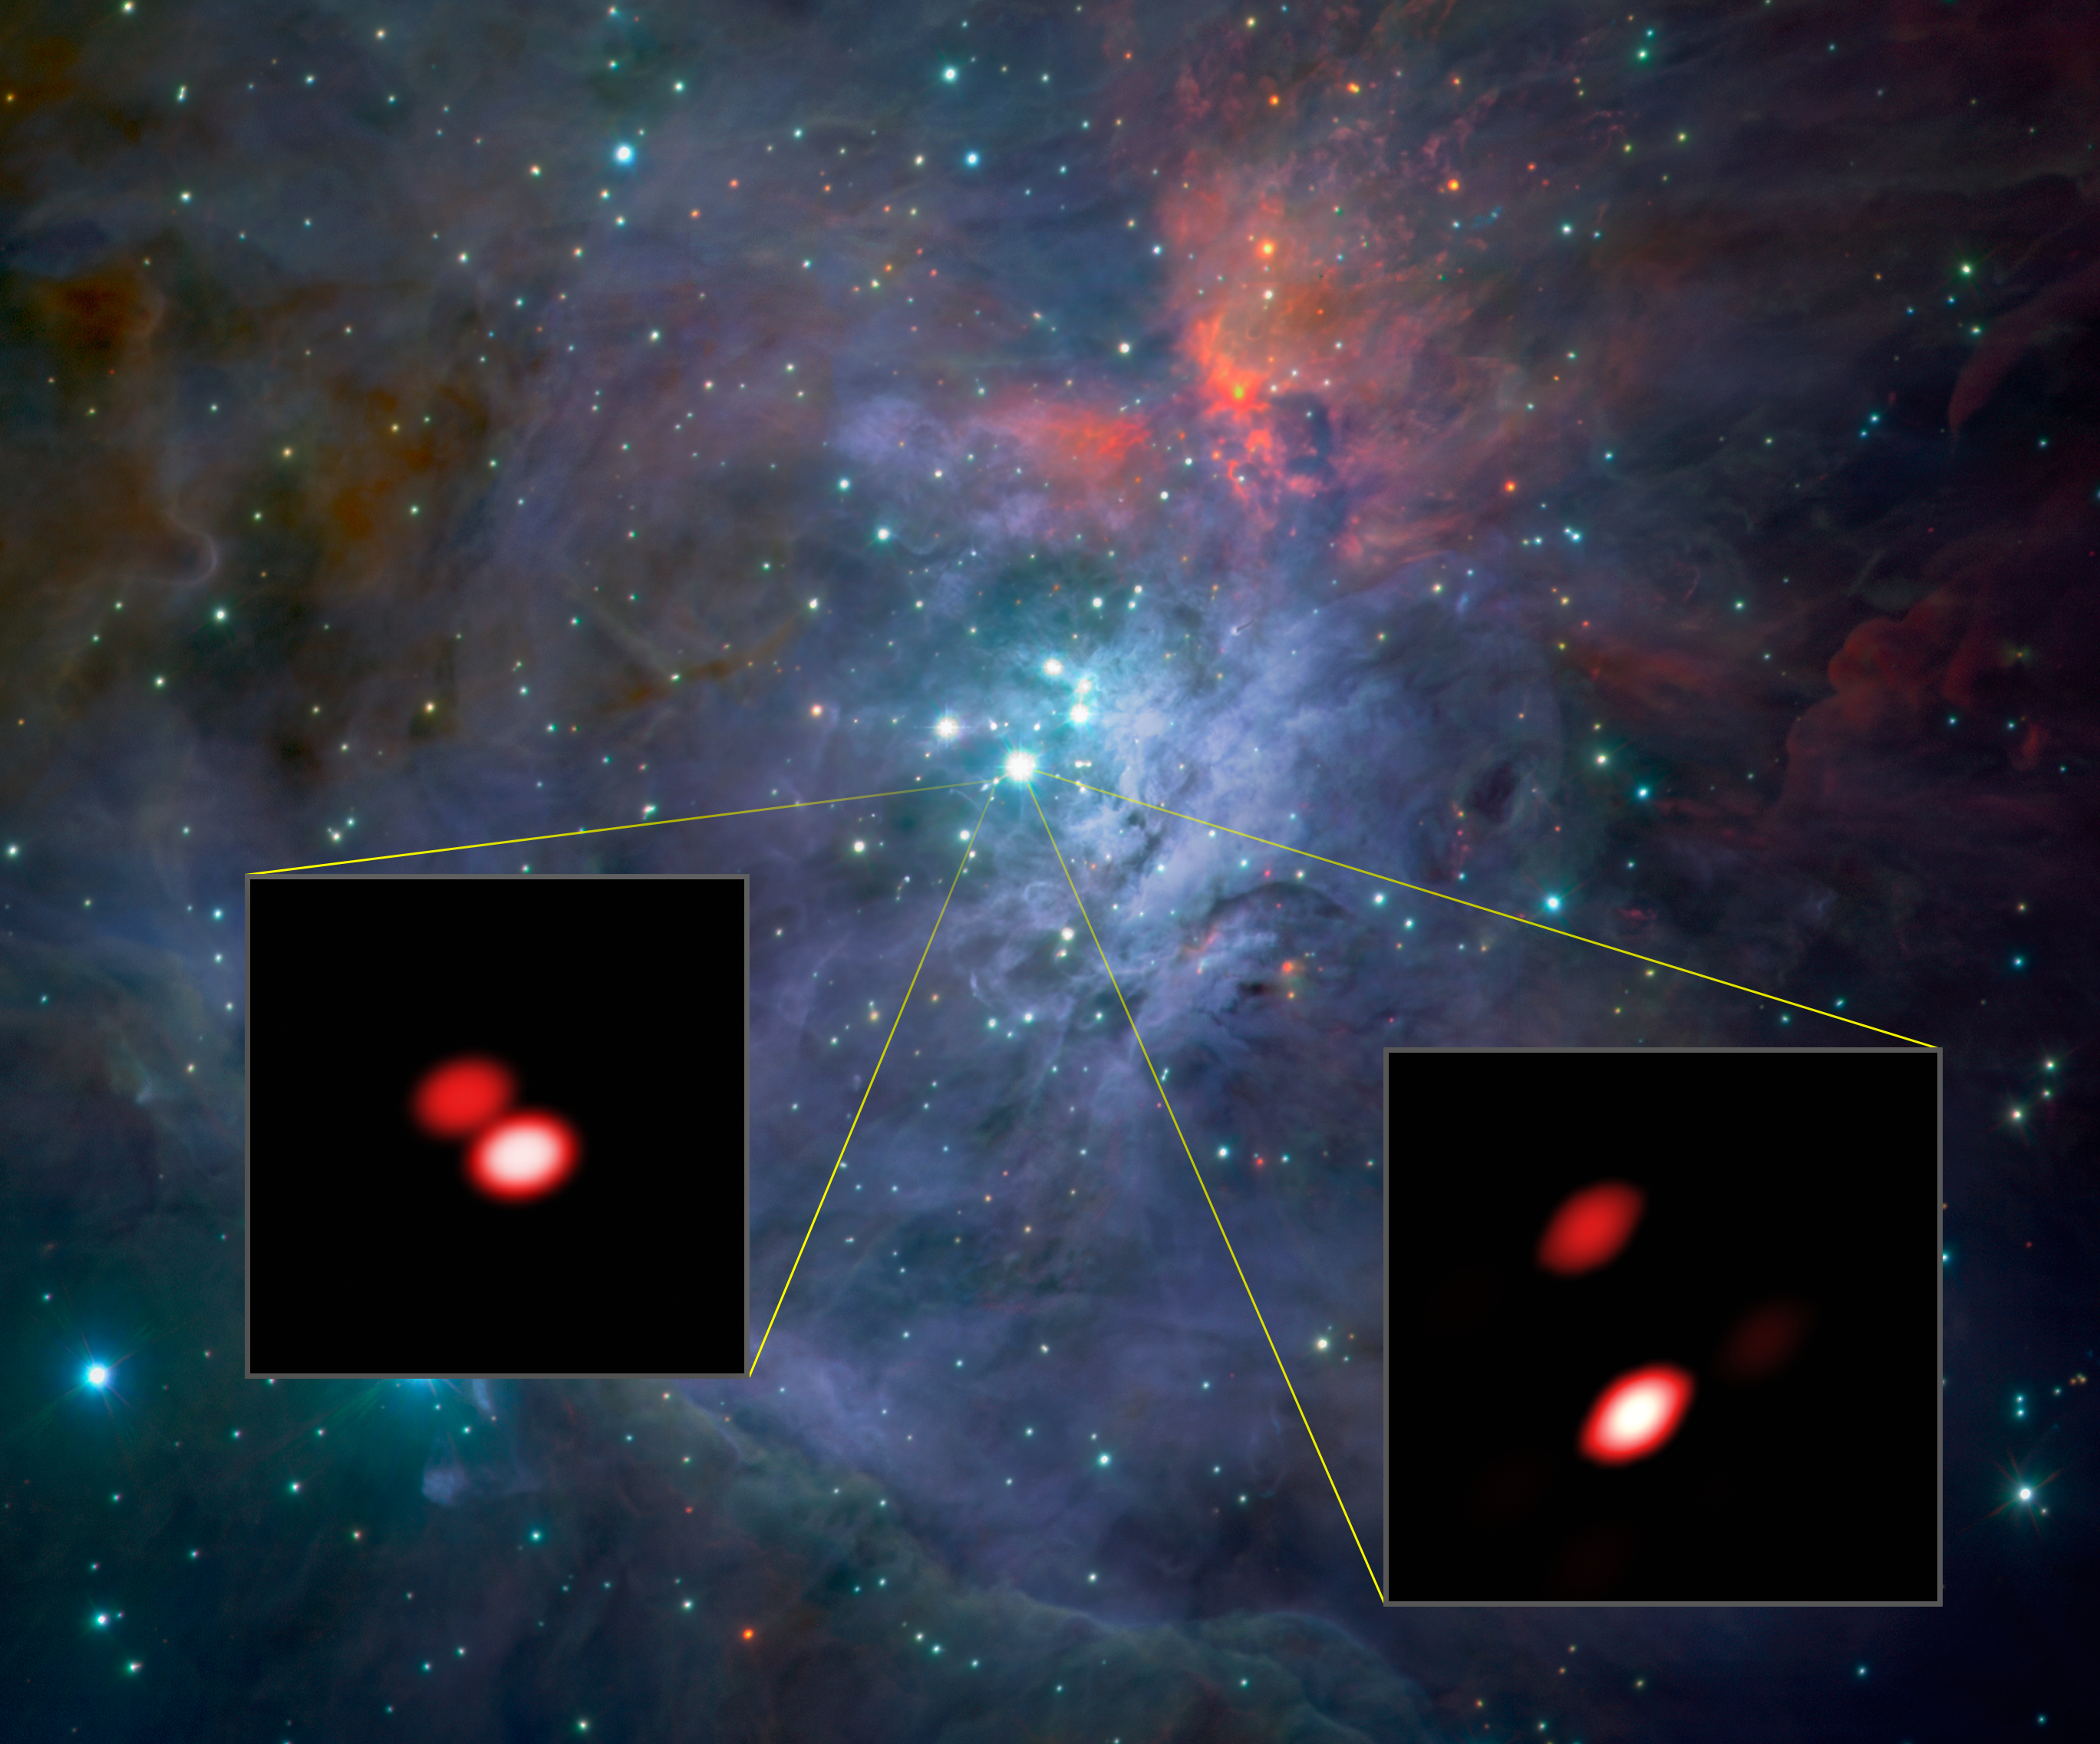

GRAVITY discovers new double star in Orion Trapezium cluster

As part of the first observations with the new GRAVITY instrument the team looked closely at the bright, young stars known as the Trapezium Cluster, located in the heart of the Orion star-forming region. Already, from these first data, GRAVITY made a discovery: one of the components of the cluster (Theta1 Orionis F, lower left) was found to be a double star for the first time. The brighter double star Theta1 Orionis C (lower right) is also well seen.

The background image comes from the ISAAC instrument on ESO's Very Large Telescope. The views of two of the stars from GRAVITY, shown as inserts, reveal far finer detail than could be detected with the NASA/ESA Hubble Space Telescope.

Credit: ESO/GRAVITY consortium/NASA/ESA/M. McCaughrean